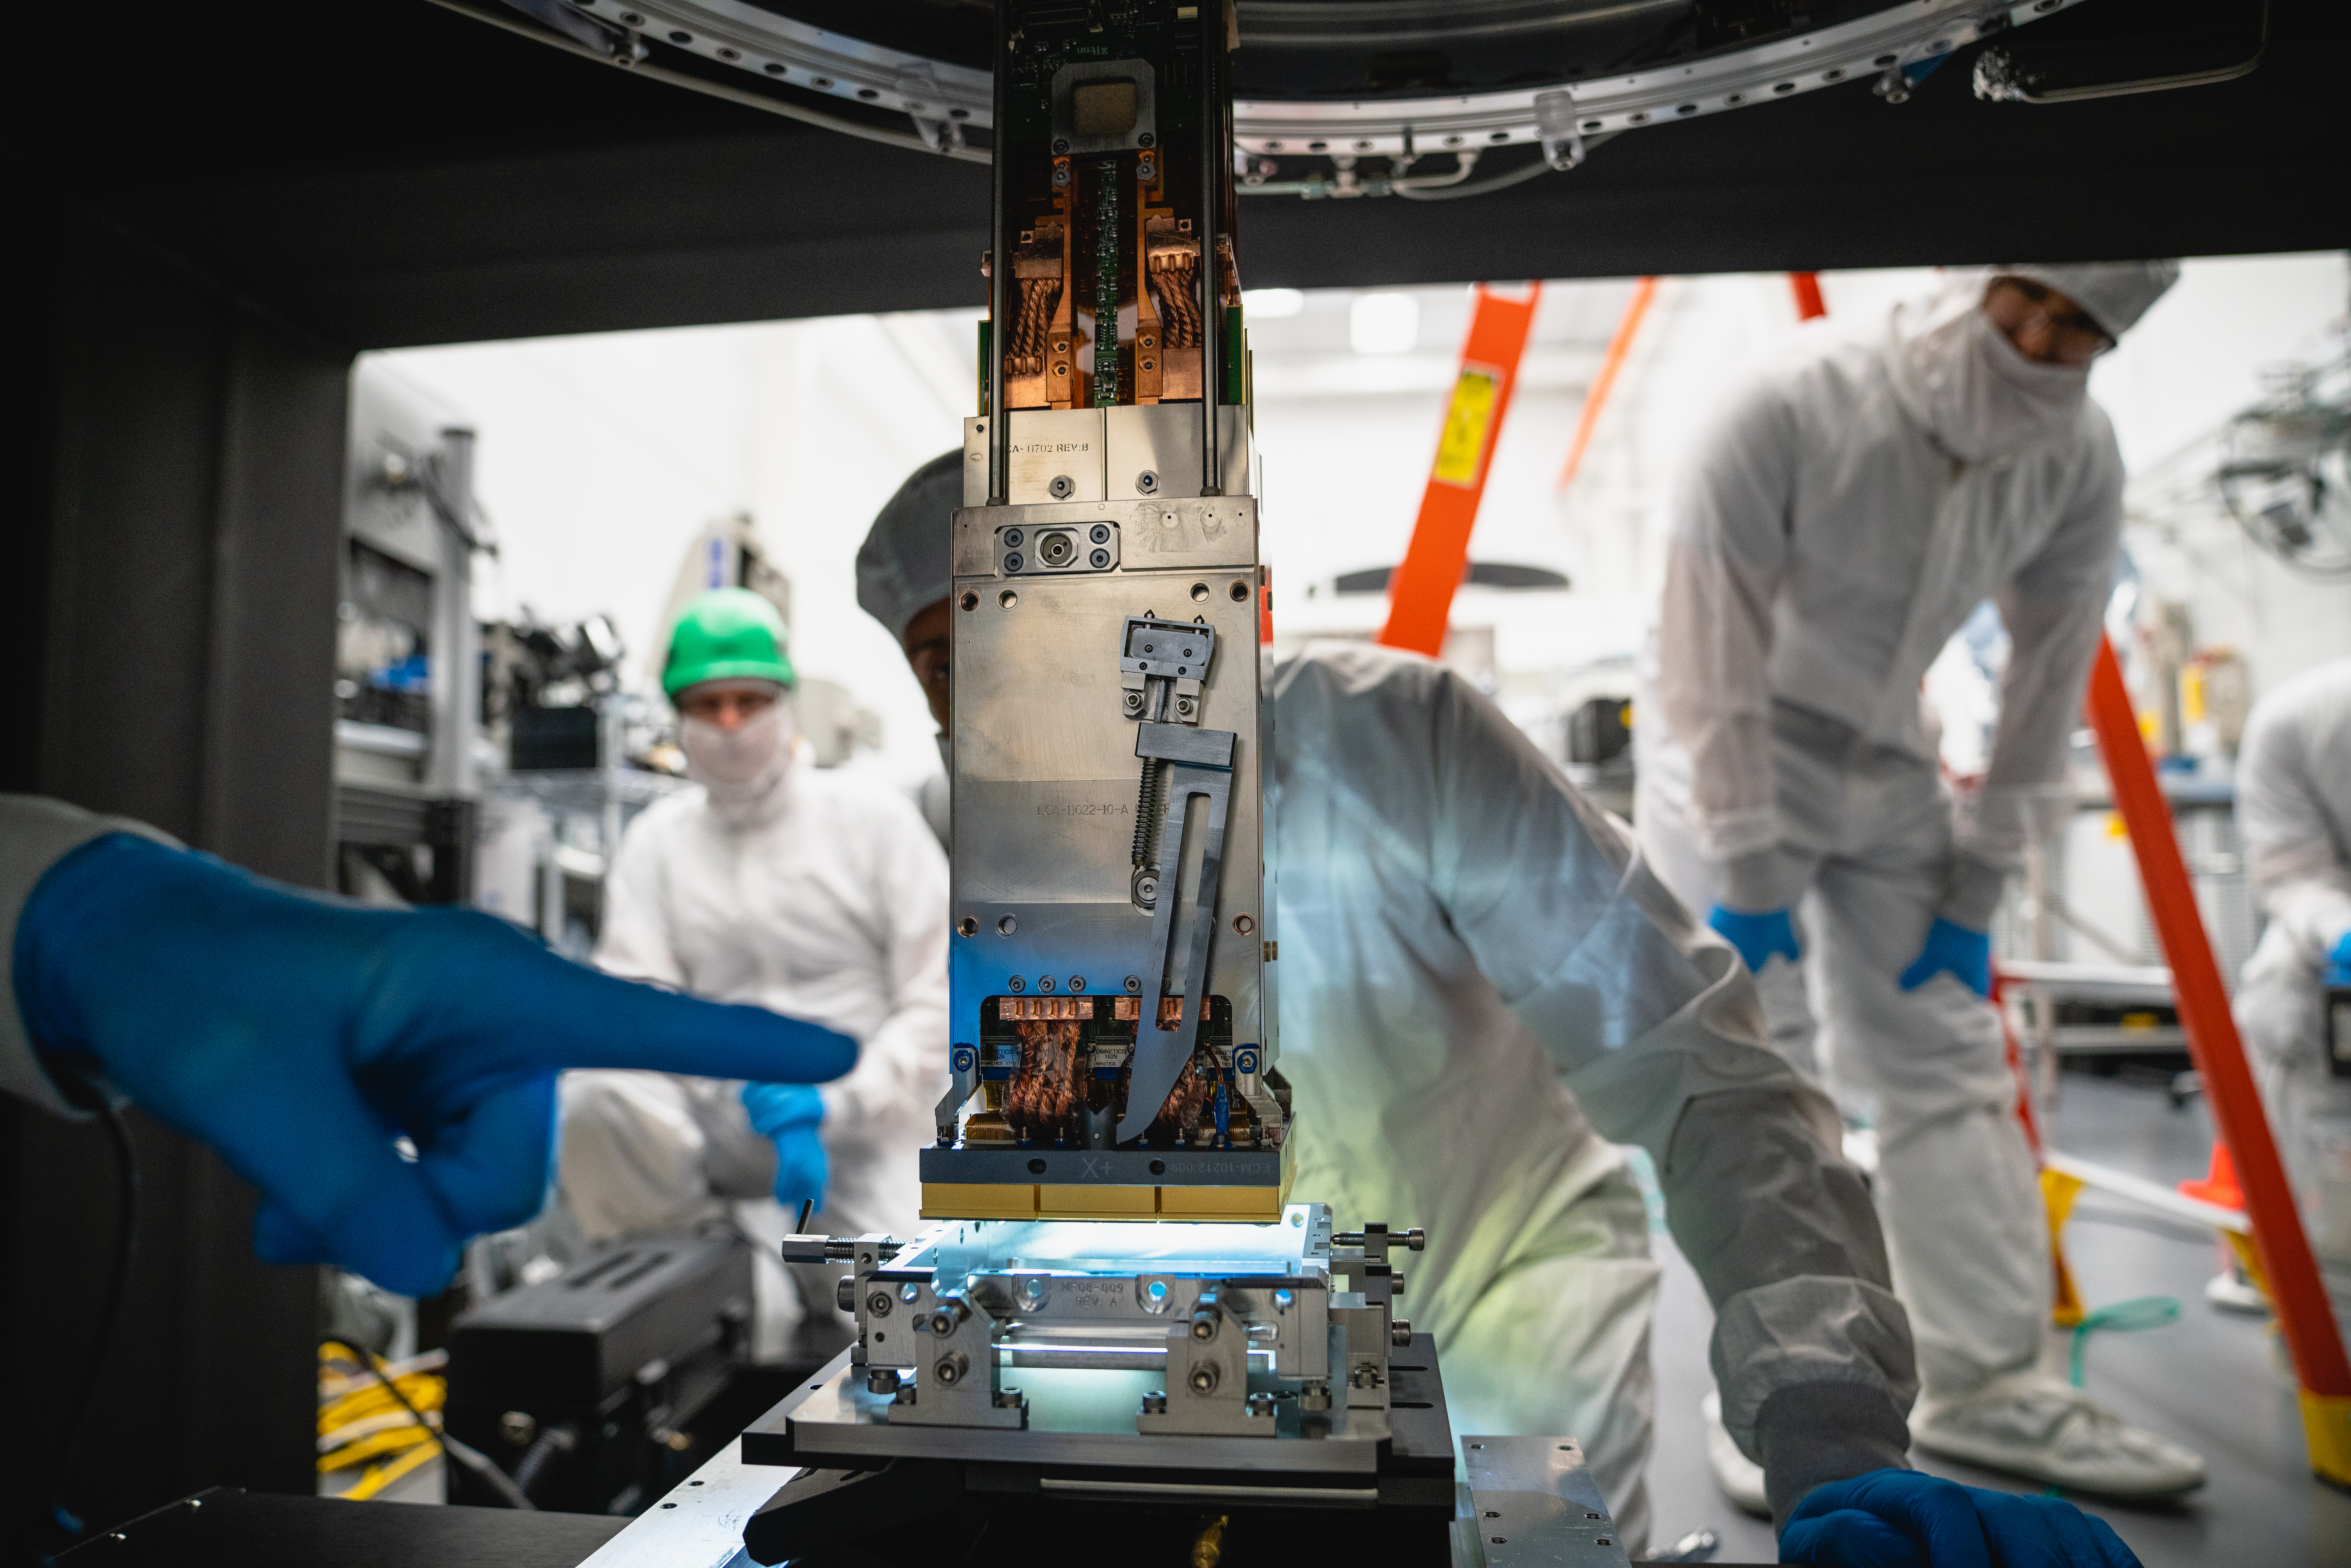

LSST 1st Science Raft

The Large Synoptic Survey Telescope (LSST) camera team has installed the first of 21 science rafts — 3-by-3 arrays of state-of-the-art imaging sensors. Together they'll take unprecedented 3,200-megapixel images of the night sky, which, over time, will produce the world's largest astrophysical movie.

Credit: Farrin Abbott/SLAC National Accelerator Laboratory